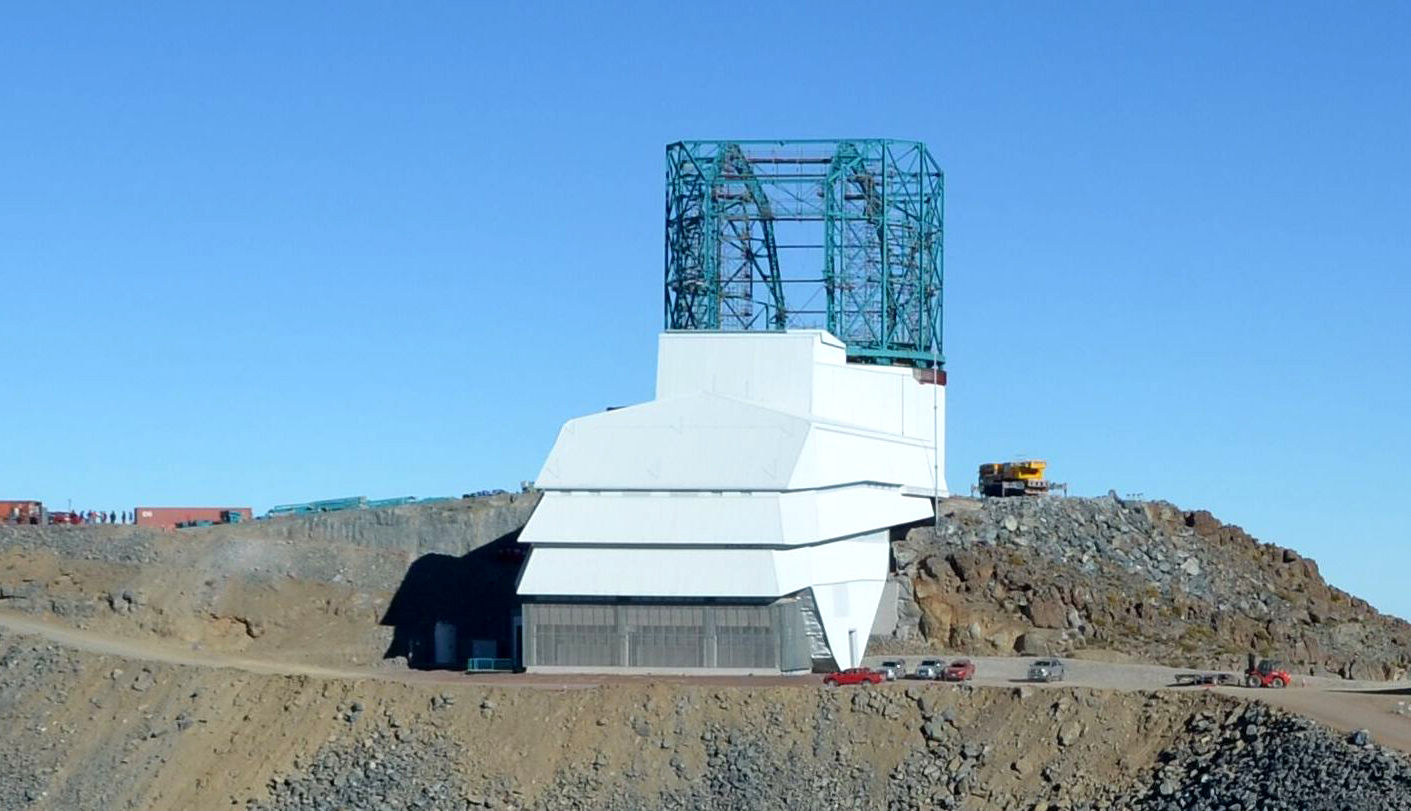

LSST Summit Facility

On Cerro Pachón, LSST Dome vendor EIE has successfully completed the main arch girder installation on the summit facility dome.

Credit: Rubin Observatory/NSF/AURA